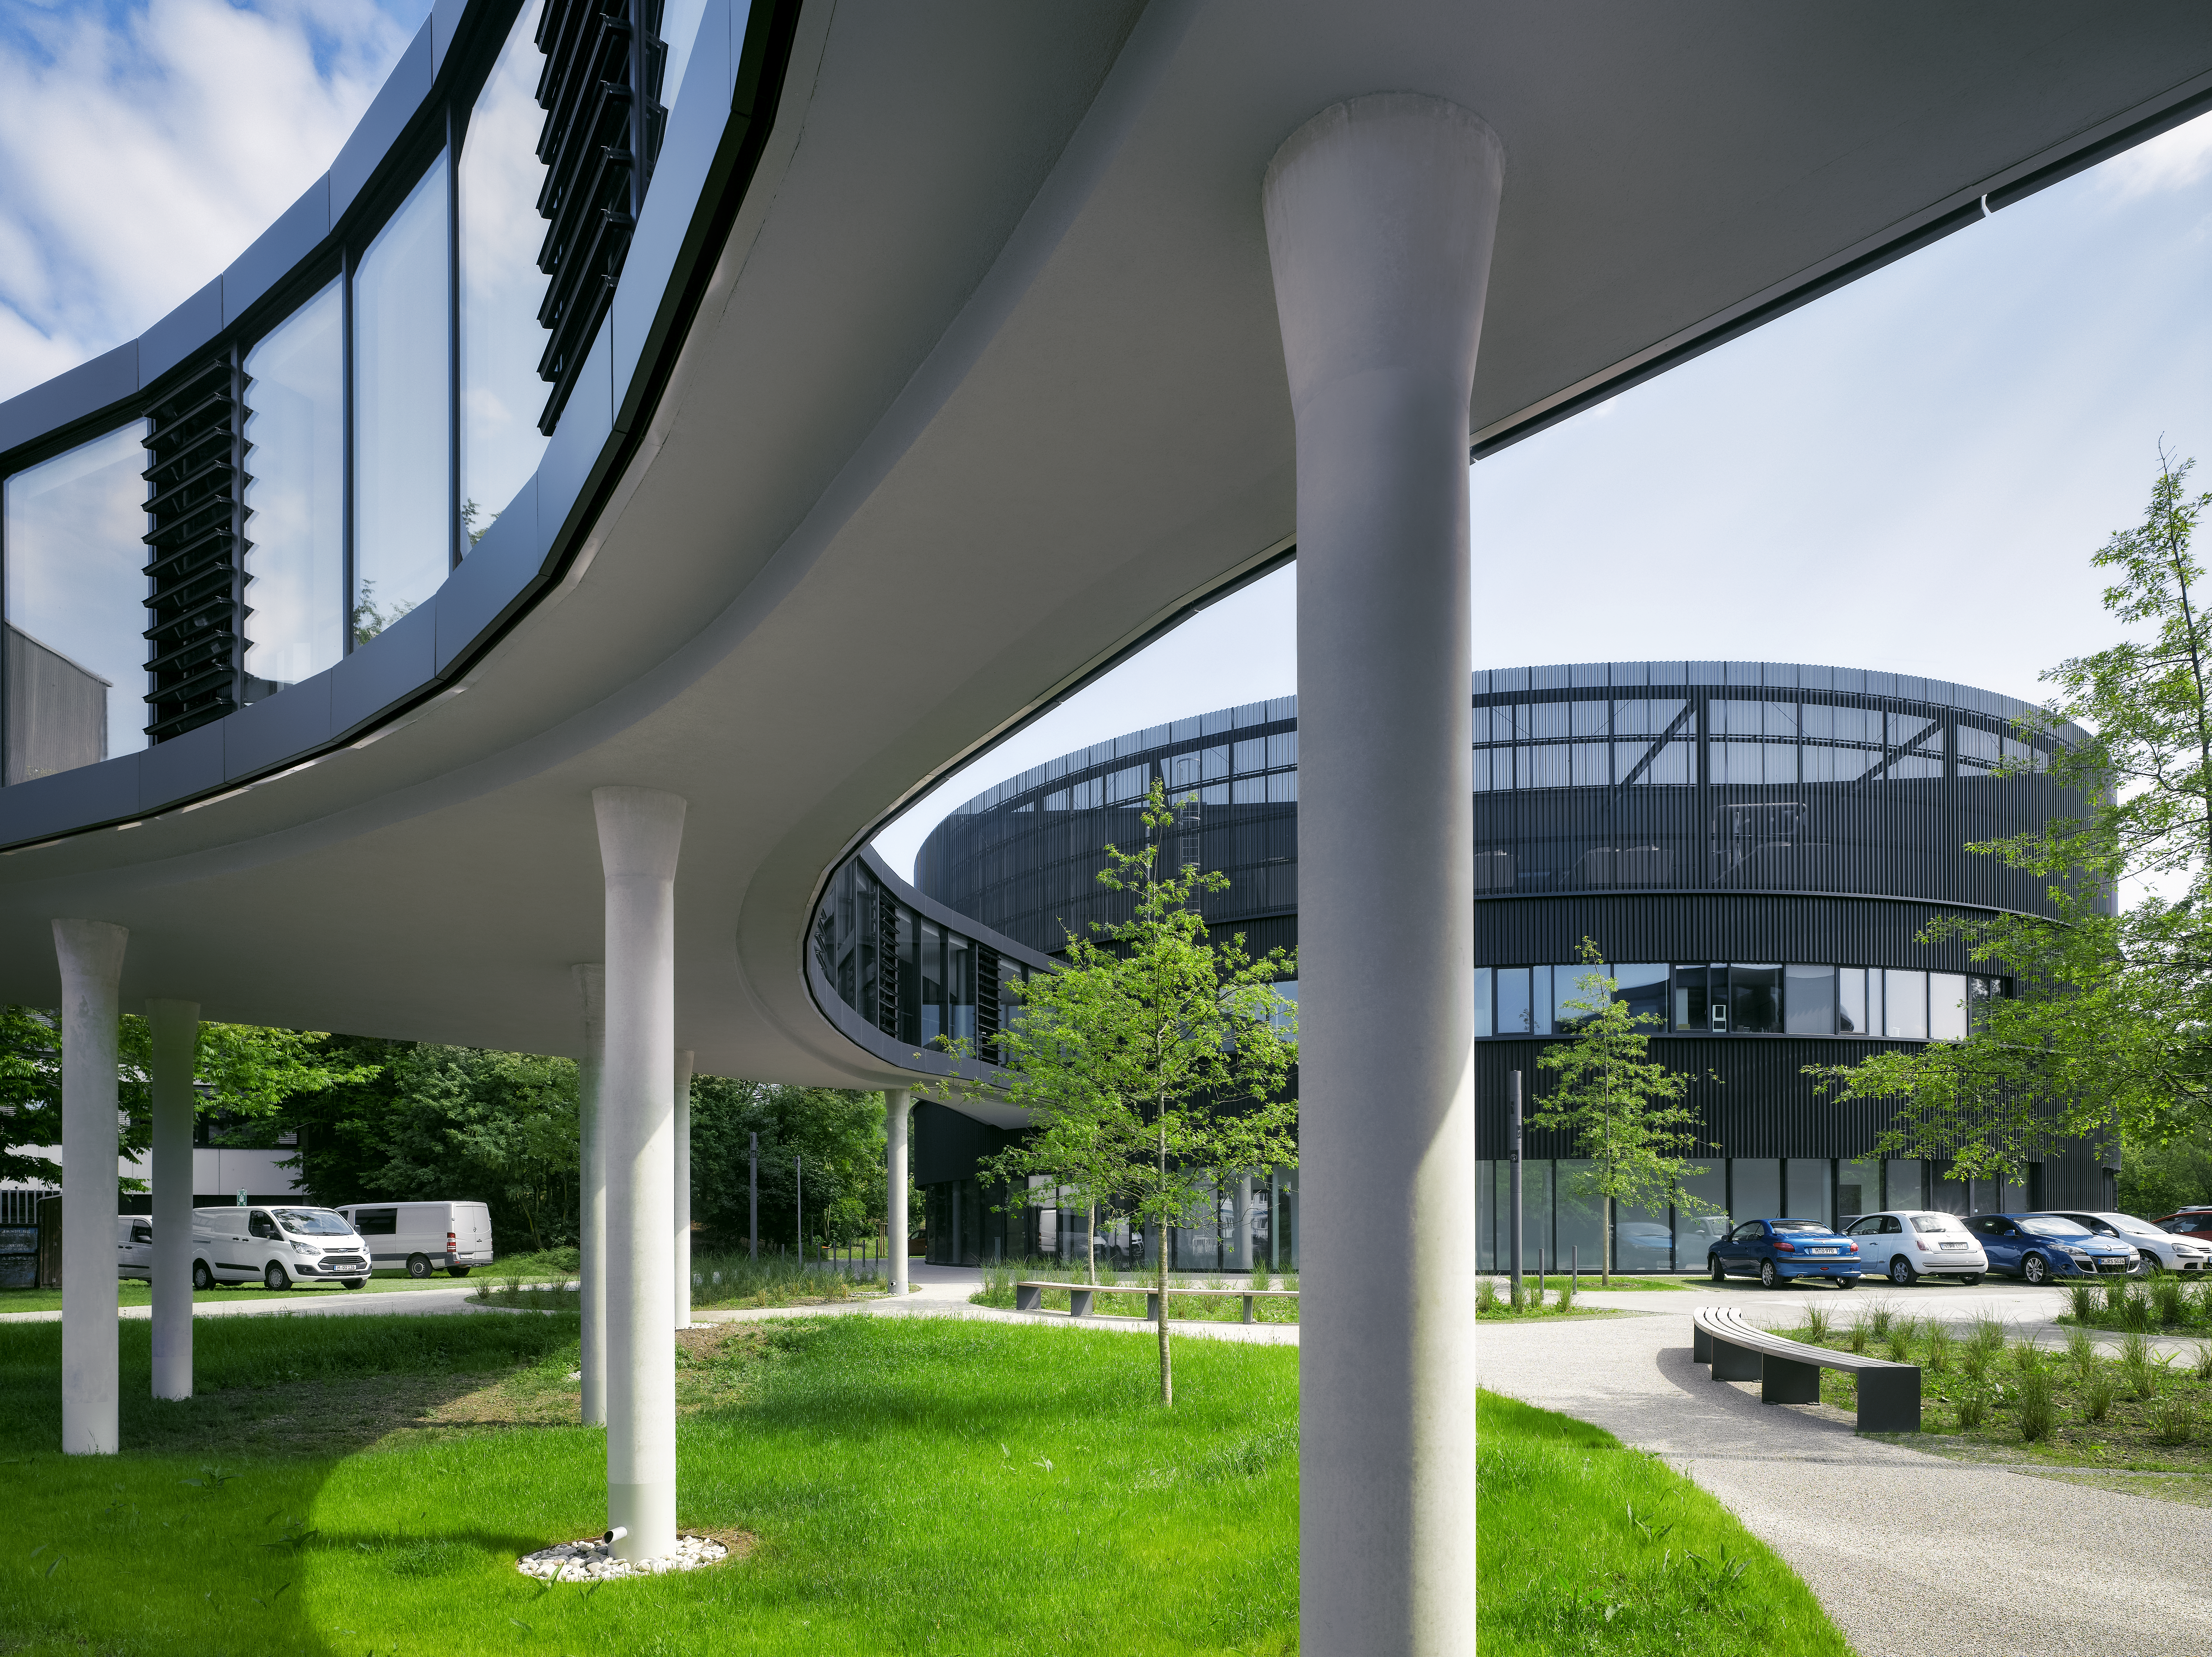

The connecting bridge

A wide bridge with glassy sidewalls connects the old Headquarters of ESO in Garching, Germany, with the new office building extension.

Credit: Roland Halbe/ESO